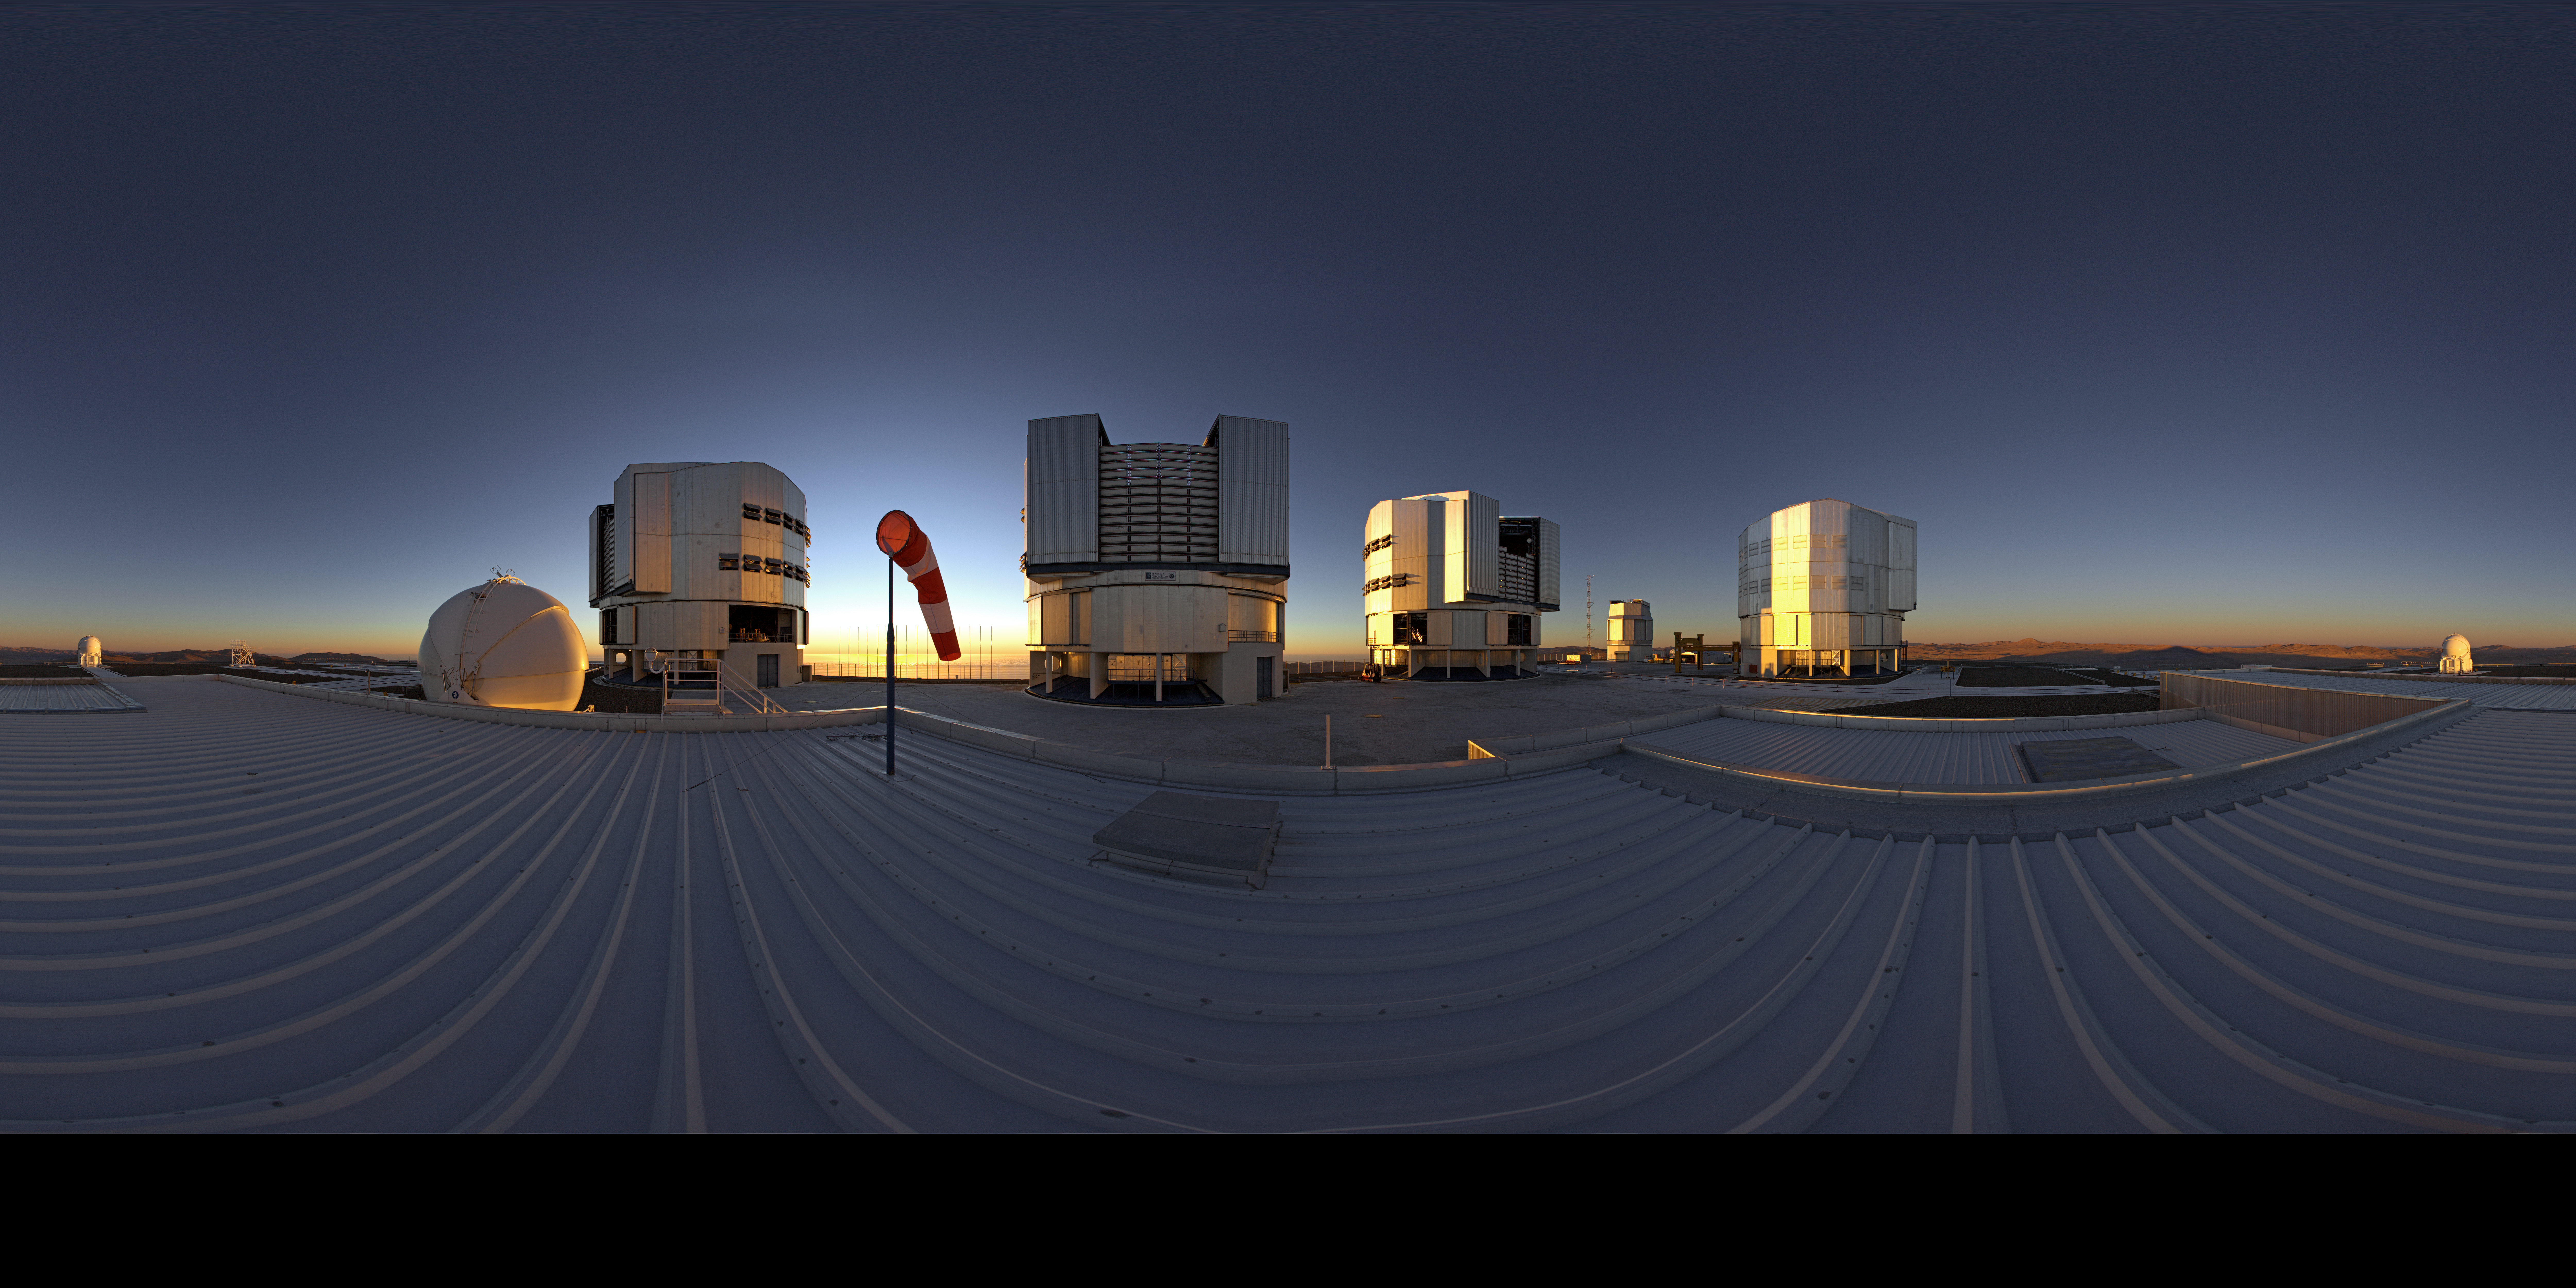

ESO's Very Large Telescope array

This extended to 360 x 180 degrees (with black) panorama shot — taken from the roof of the the VLT Interferometer (VLTI) laboratory — shows ESO’s Very Large Telescope array on top of the 2600-metre-high Cerro Paranal in the Chilean Atacama Desert. The largest structures are the enclosures of the four 8.2-metre Unit Telescopes and the spherical structures are the 1.8-metre Auxiliary Telescopes.

Credit: ESO